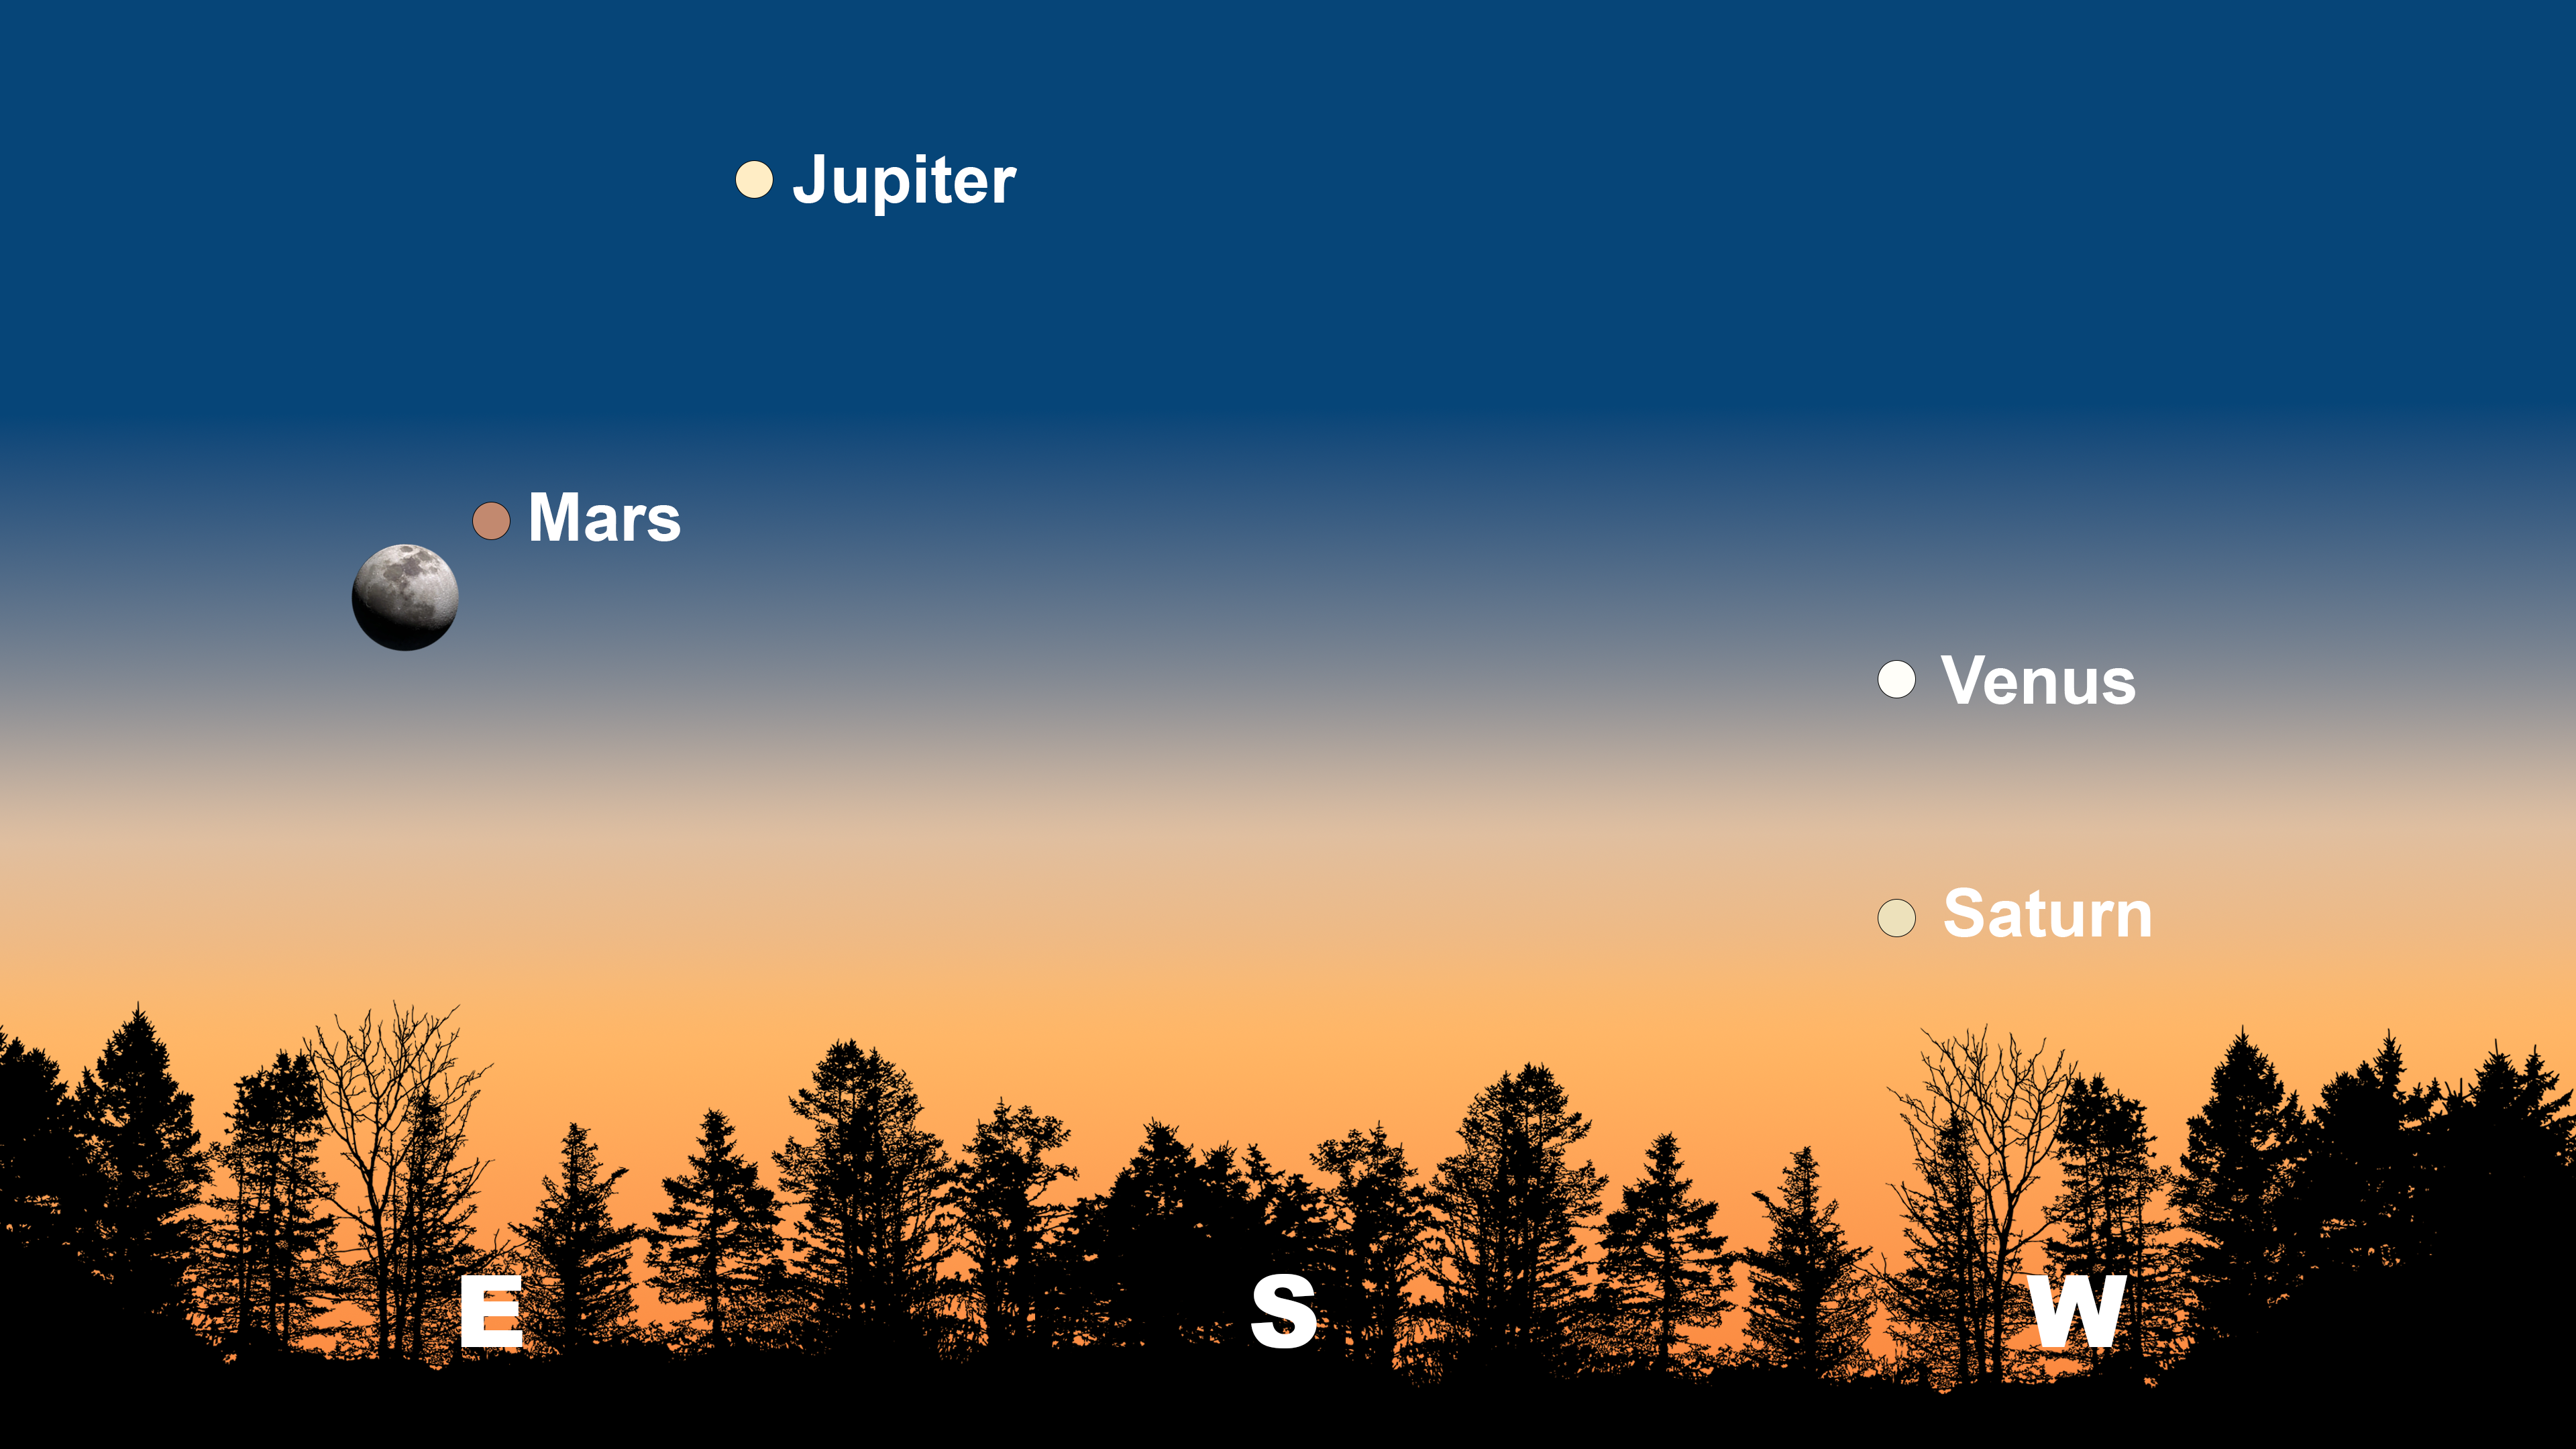

The night sky from Tucson on 9 February after sunset. Hilo will have a similar view. From La Serena, Venus will be to the right of Saturn, and Jupiter will be in the north.

The night sky from Tucson on 9 February after sunset. Hilo will have a similar view. From La Serena, Venus will be to the right of Saturn, and Jupiter will be in the north.

Credit: NOIRLab/NSF/AURA/Stellarium/J. Davis